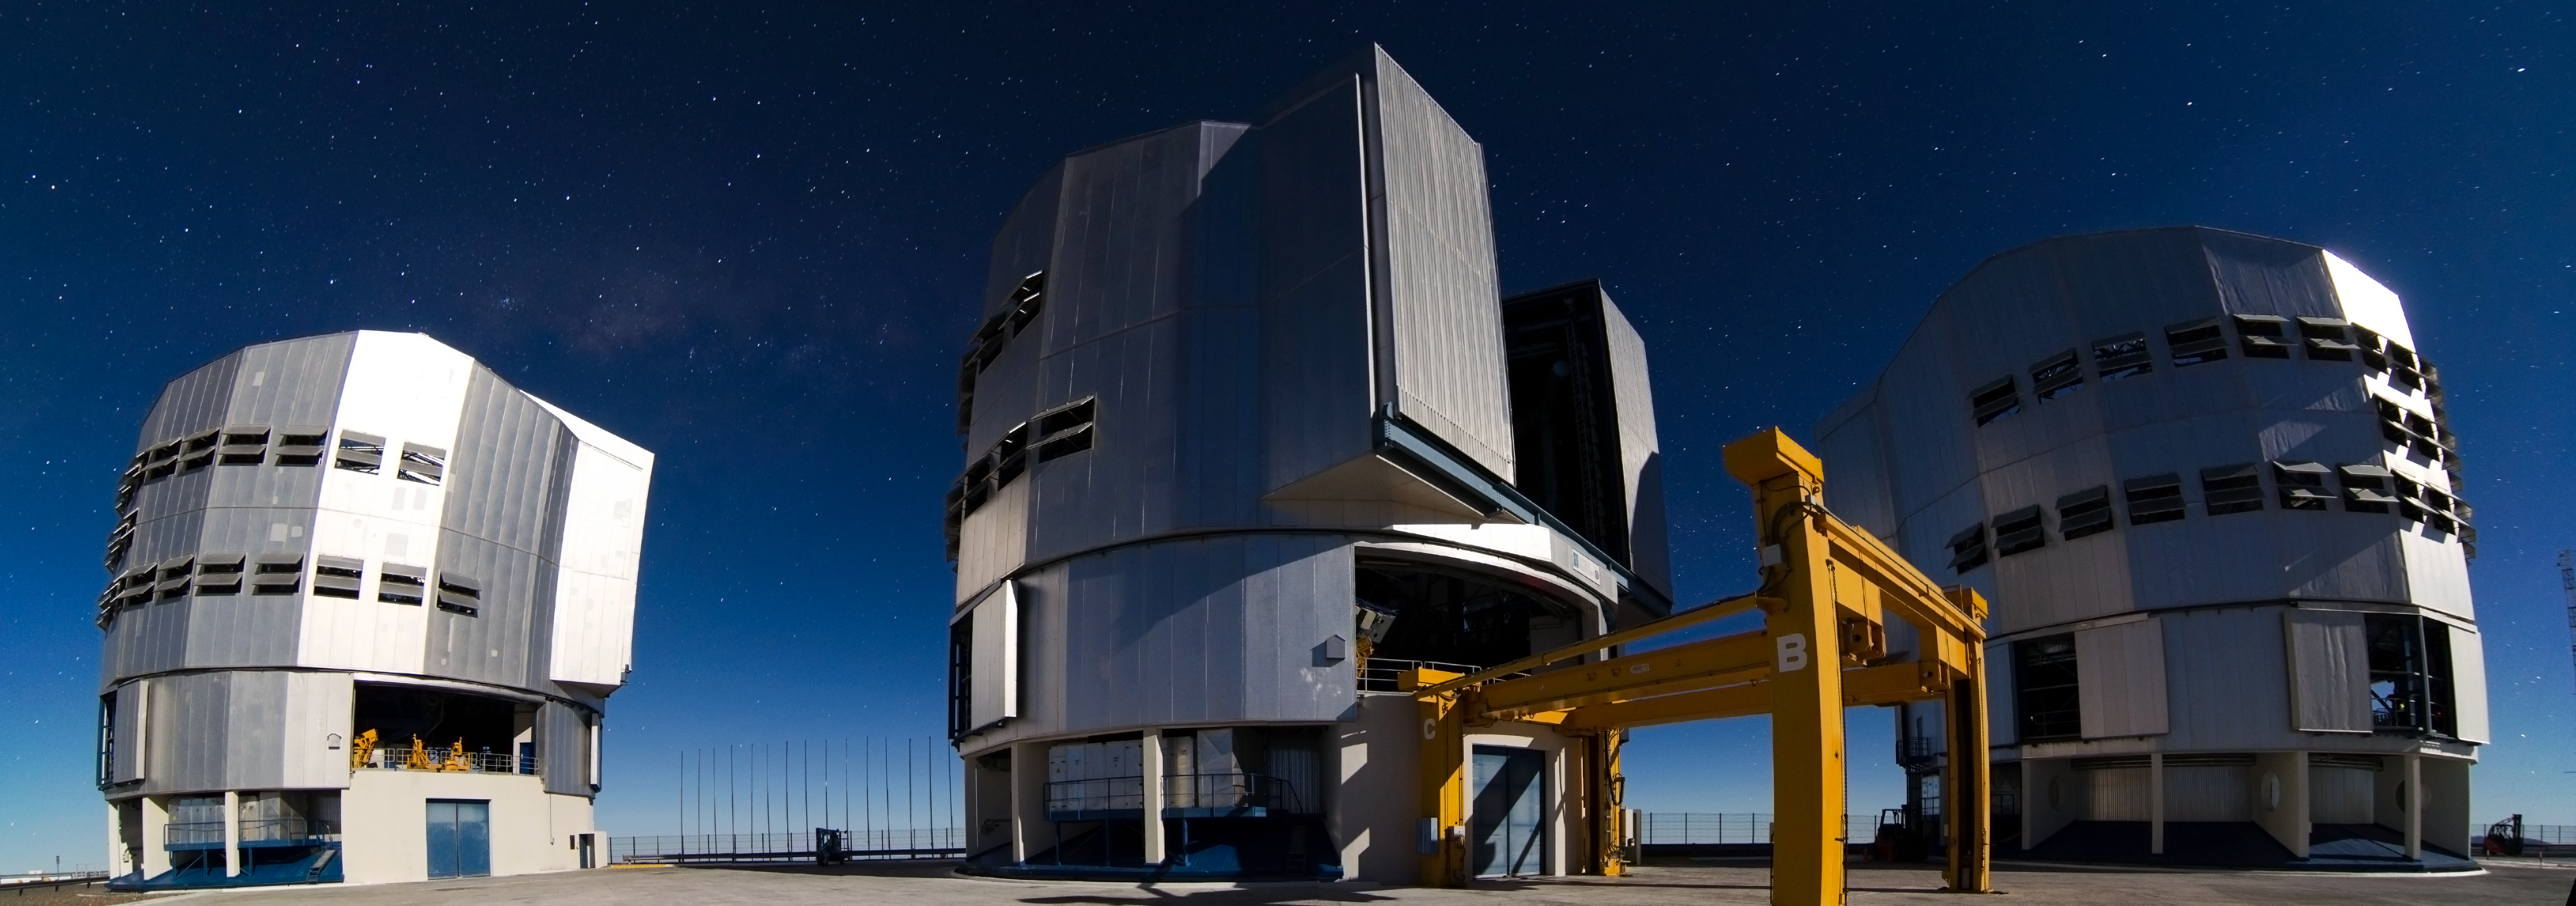

A year of photos — day 96: easy as 1-2-3

Three Unit Telescopes of the VLT are visible on this wide field image, taken by Dave Jones.

Credit: D. Jones/ESO